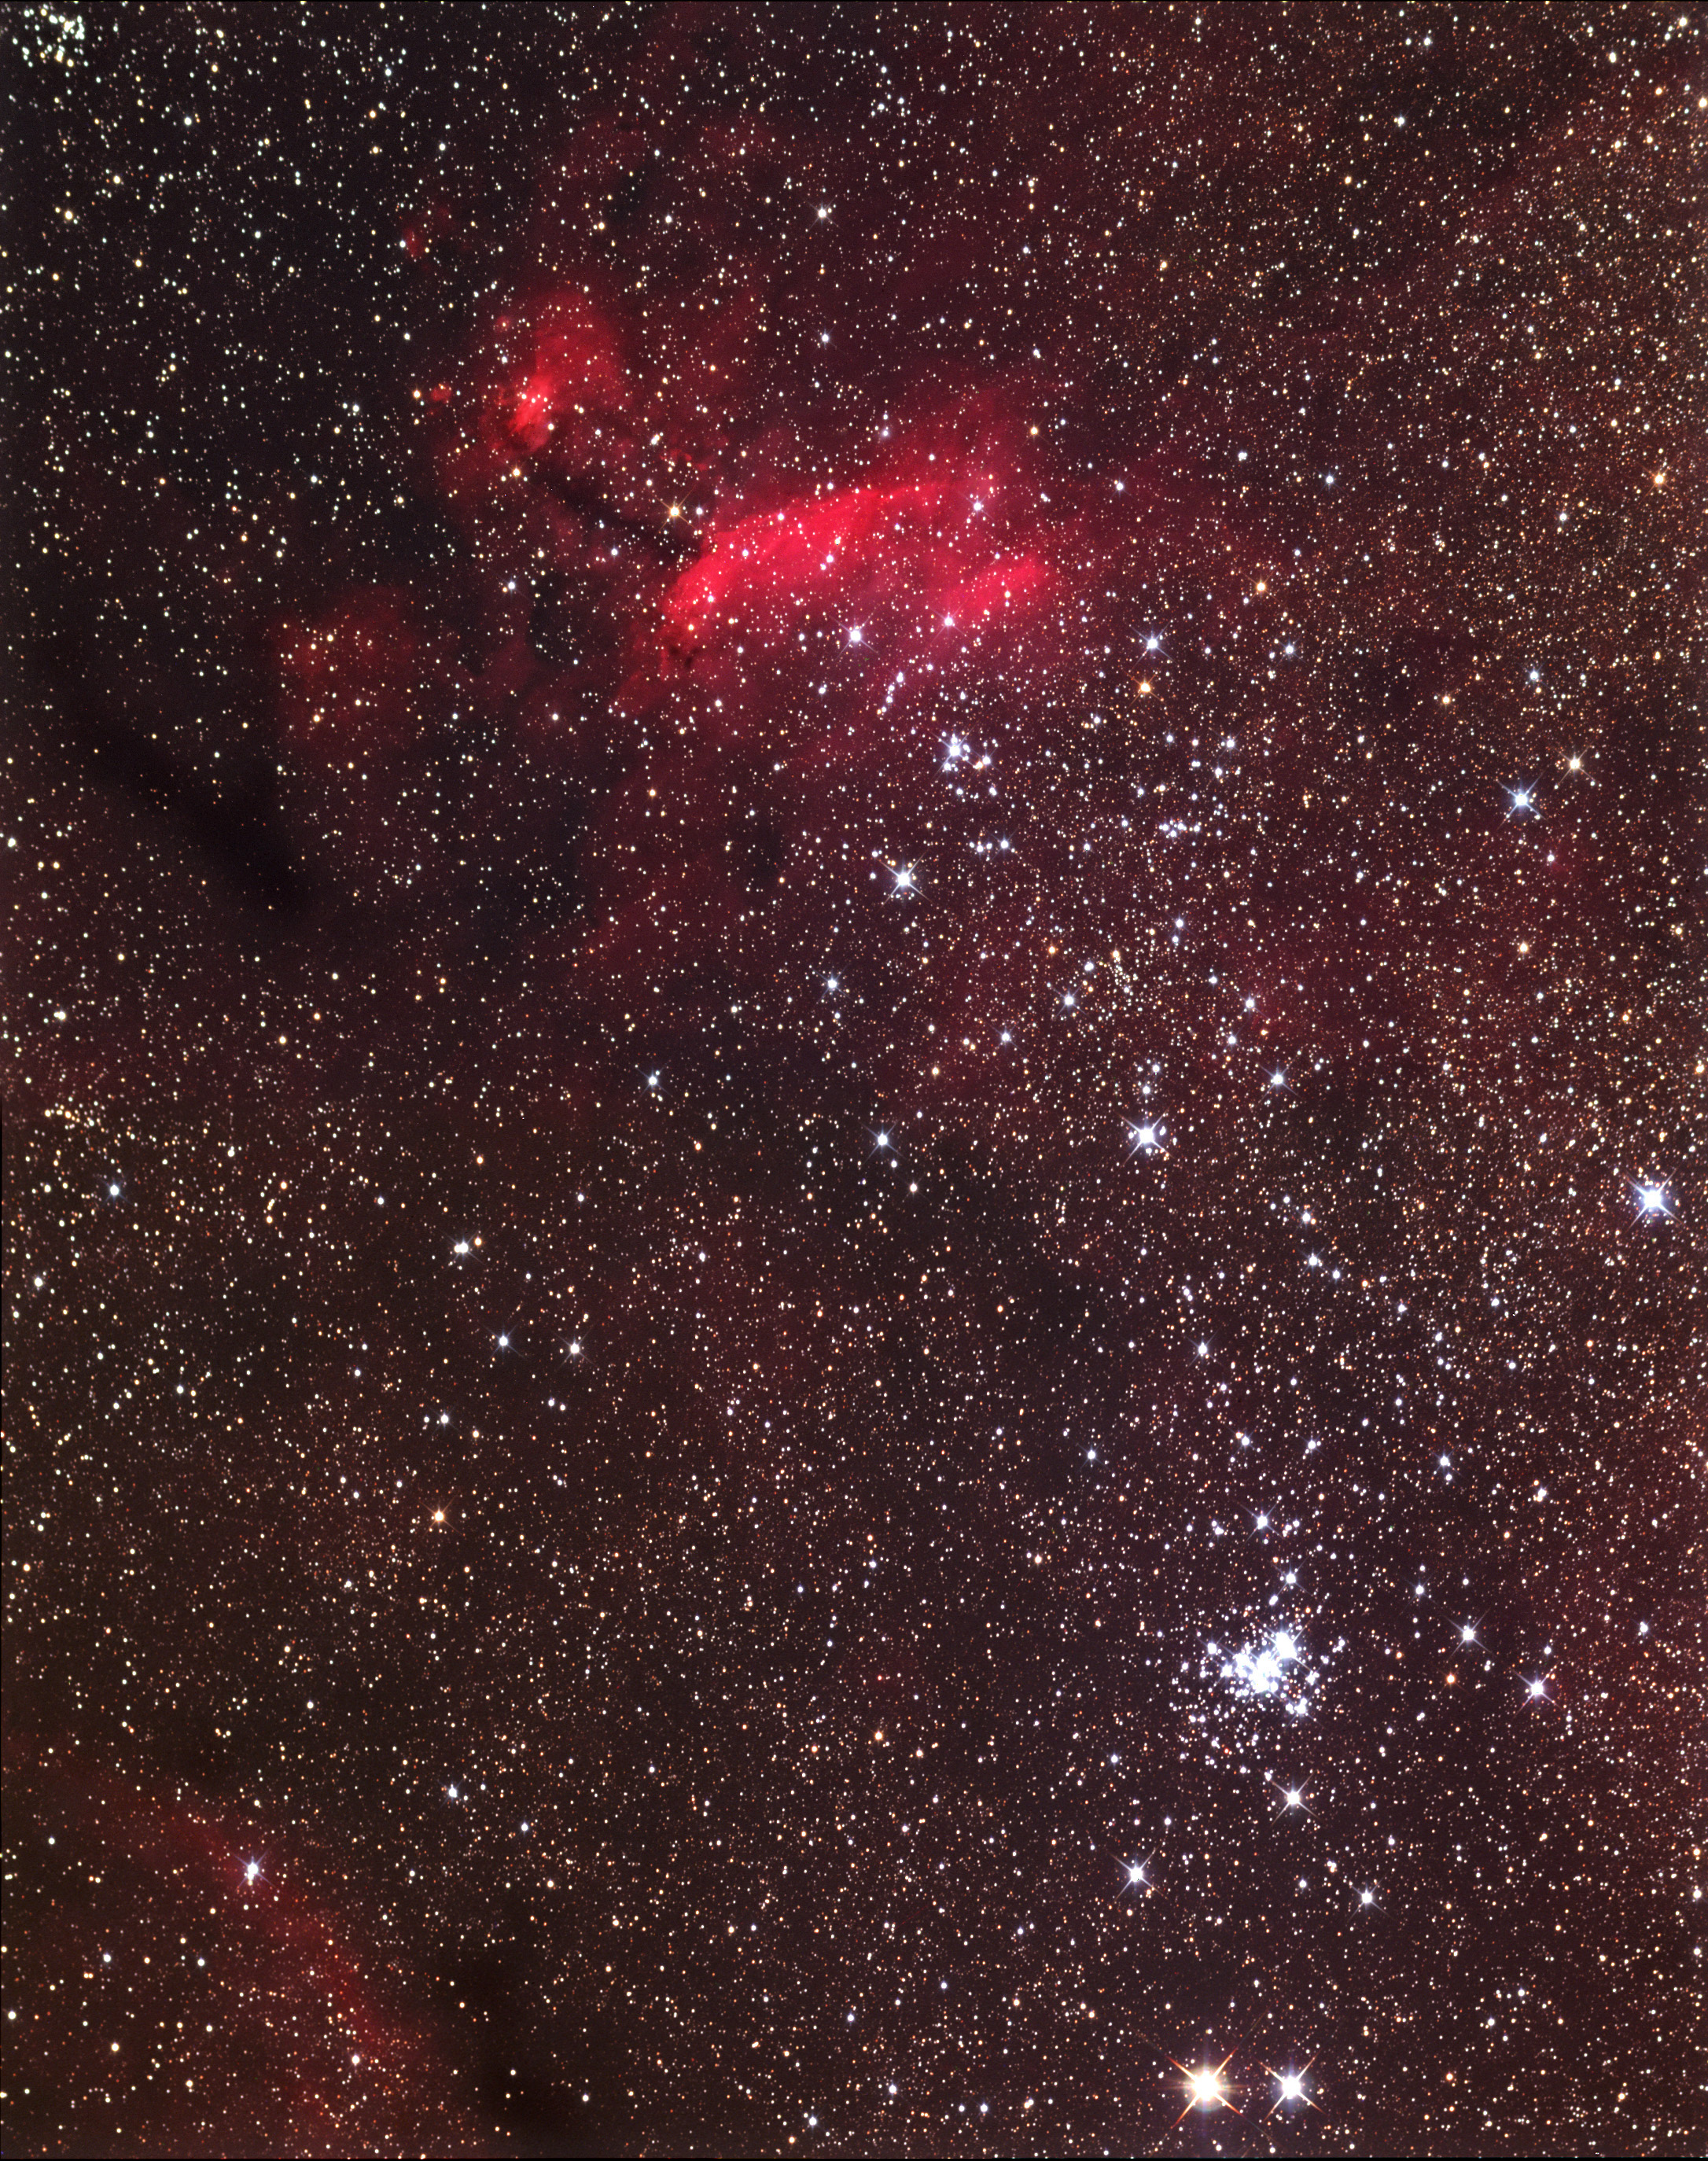

IC 4628 and IC 6321

The reddish nebulosity toward the right of the frame is IC 4628. The bright concentrated cluster in the lower left is NGC 6321. This entire region is north of Zeta Scorpii. By the unaided eye, this part of the sky looks like a spray of stars coming from the bend in the scorpion (beneath Antares). NGC 6231 is often referred to as the "Northern Jewel Box."

This image was taken as part of Advanced Observing Program (AOP) program during 2014 at Kitt Peak Visitor Center.

Credit: KPNO/NOIRLab/NSF/AURA/Adam Block